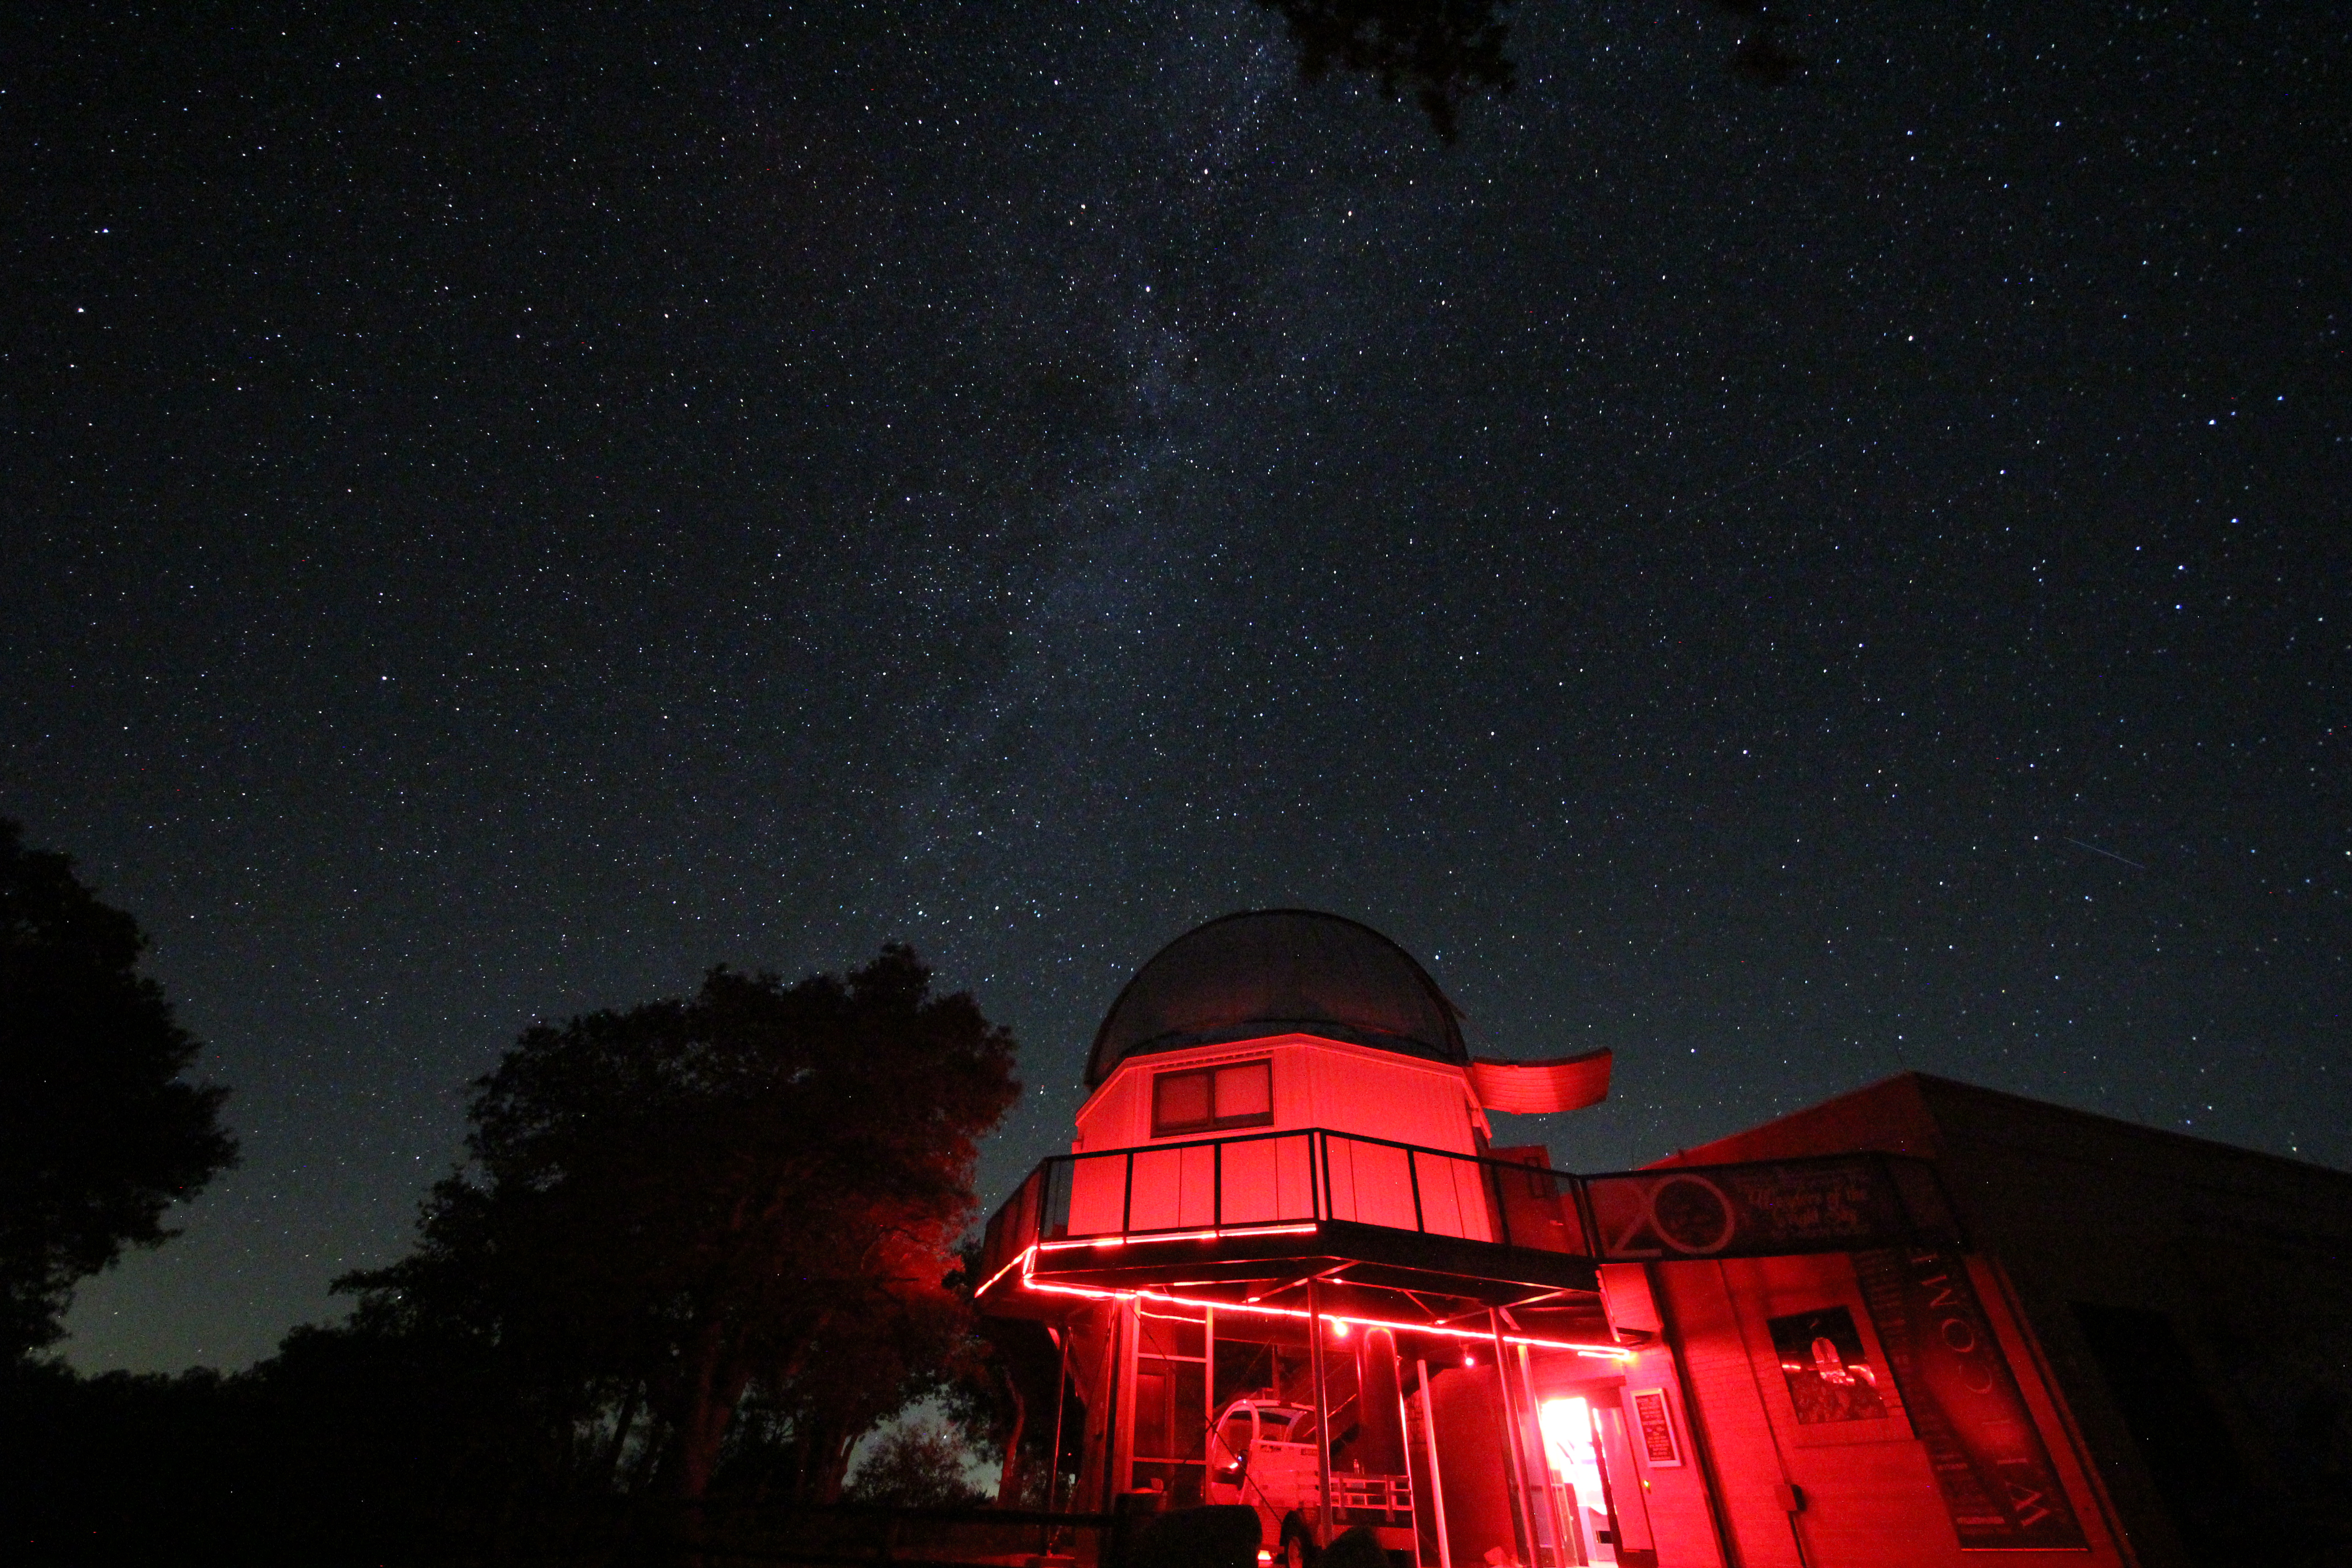

Night sky over the Kitt Peak Visitor Center 0.6-meter Shreve Telescope

Night sky over the Visitor Center 0.6-meter Shreve Telescope on Kitt Peak National Observatory in AZ.

Credit: KPNO/NOIRLab/NSF/AURA/P. Marenfeld